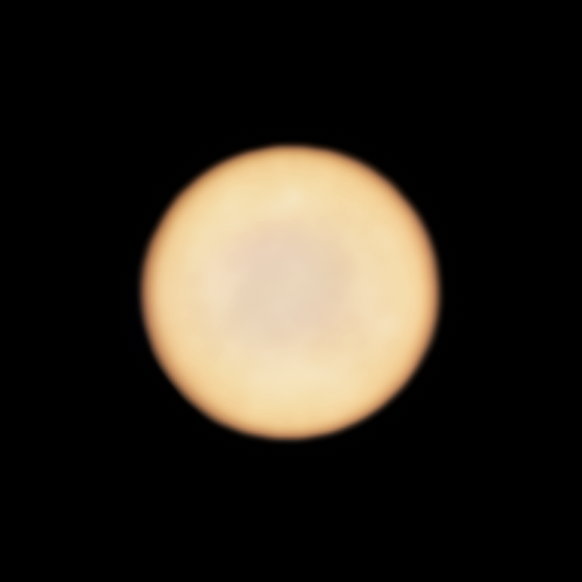

Venus as seen by ALMA

This new image from ALMA, the Atacama Large Millimeter/submillimeter Array in which ESO is a partner, shows planet Venus.

Rather than a real feature on the planet, the patchiness of the disc may be due to the response of the interferometer to the very bright emission from Venus, which makes it hard to sample the largest scales accurately.

Credit: ALMA (ESO/NAOJ/NRAO), Greaves et al.